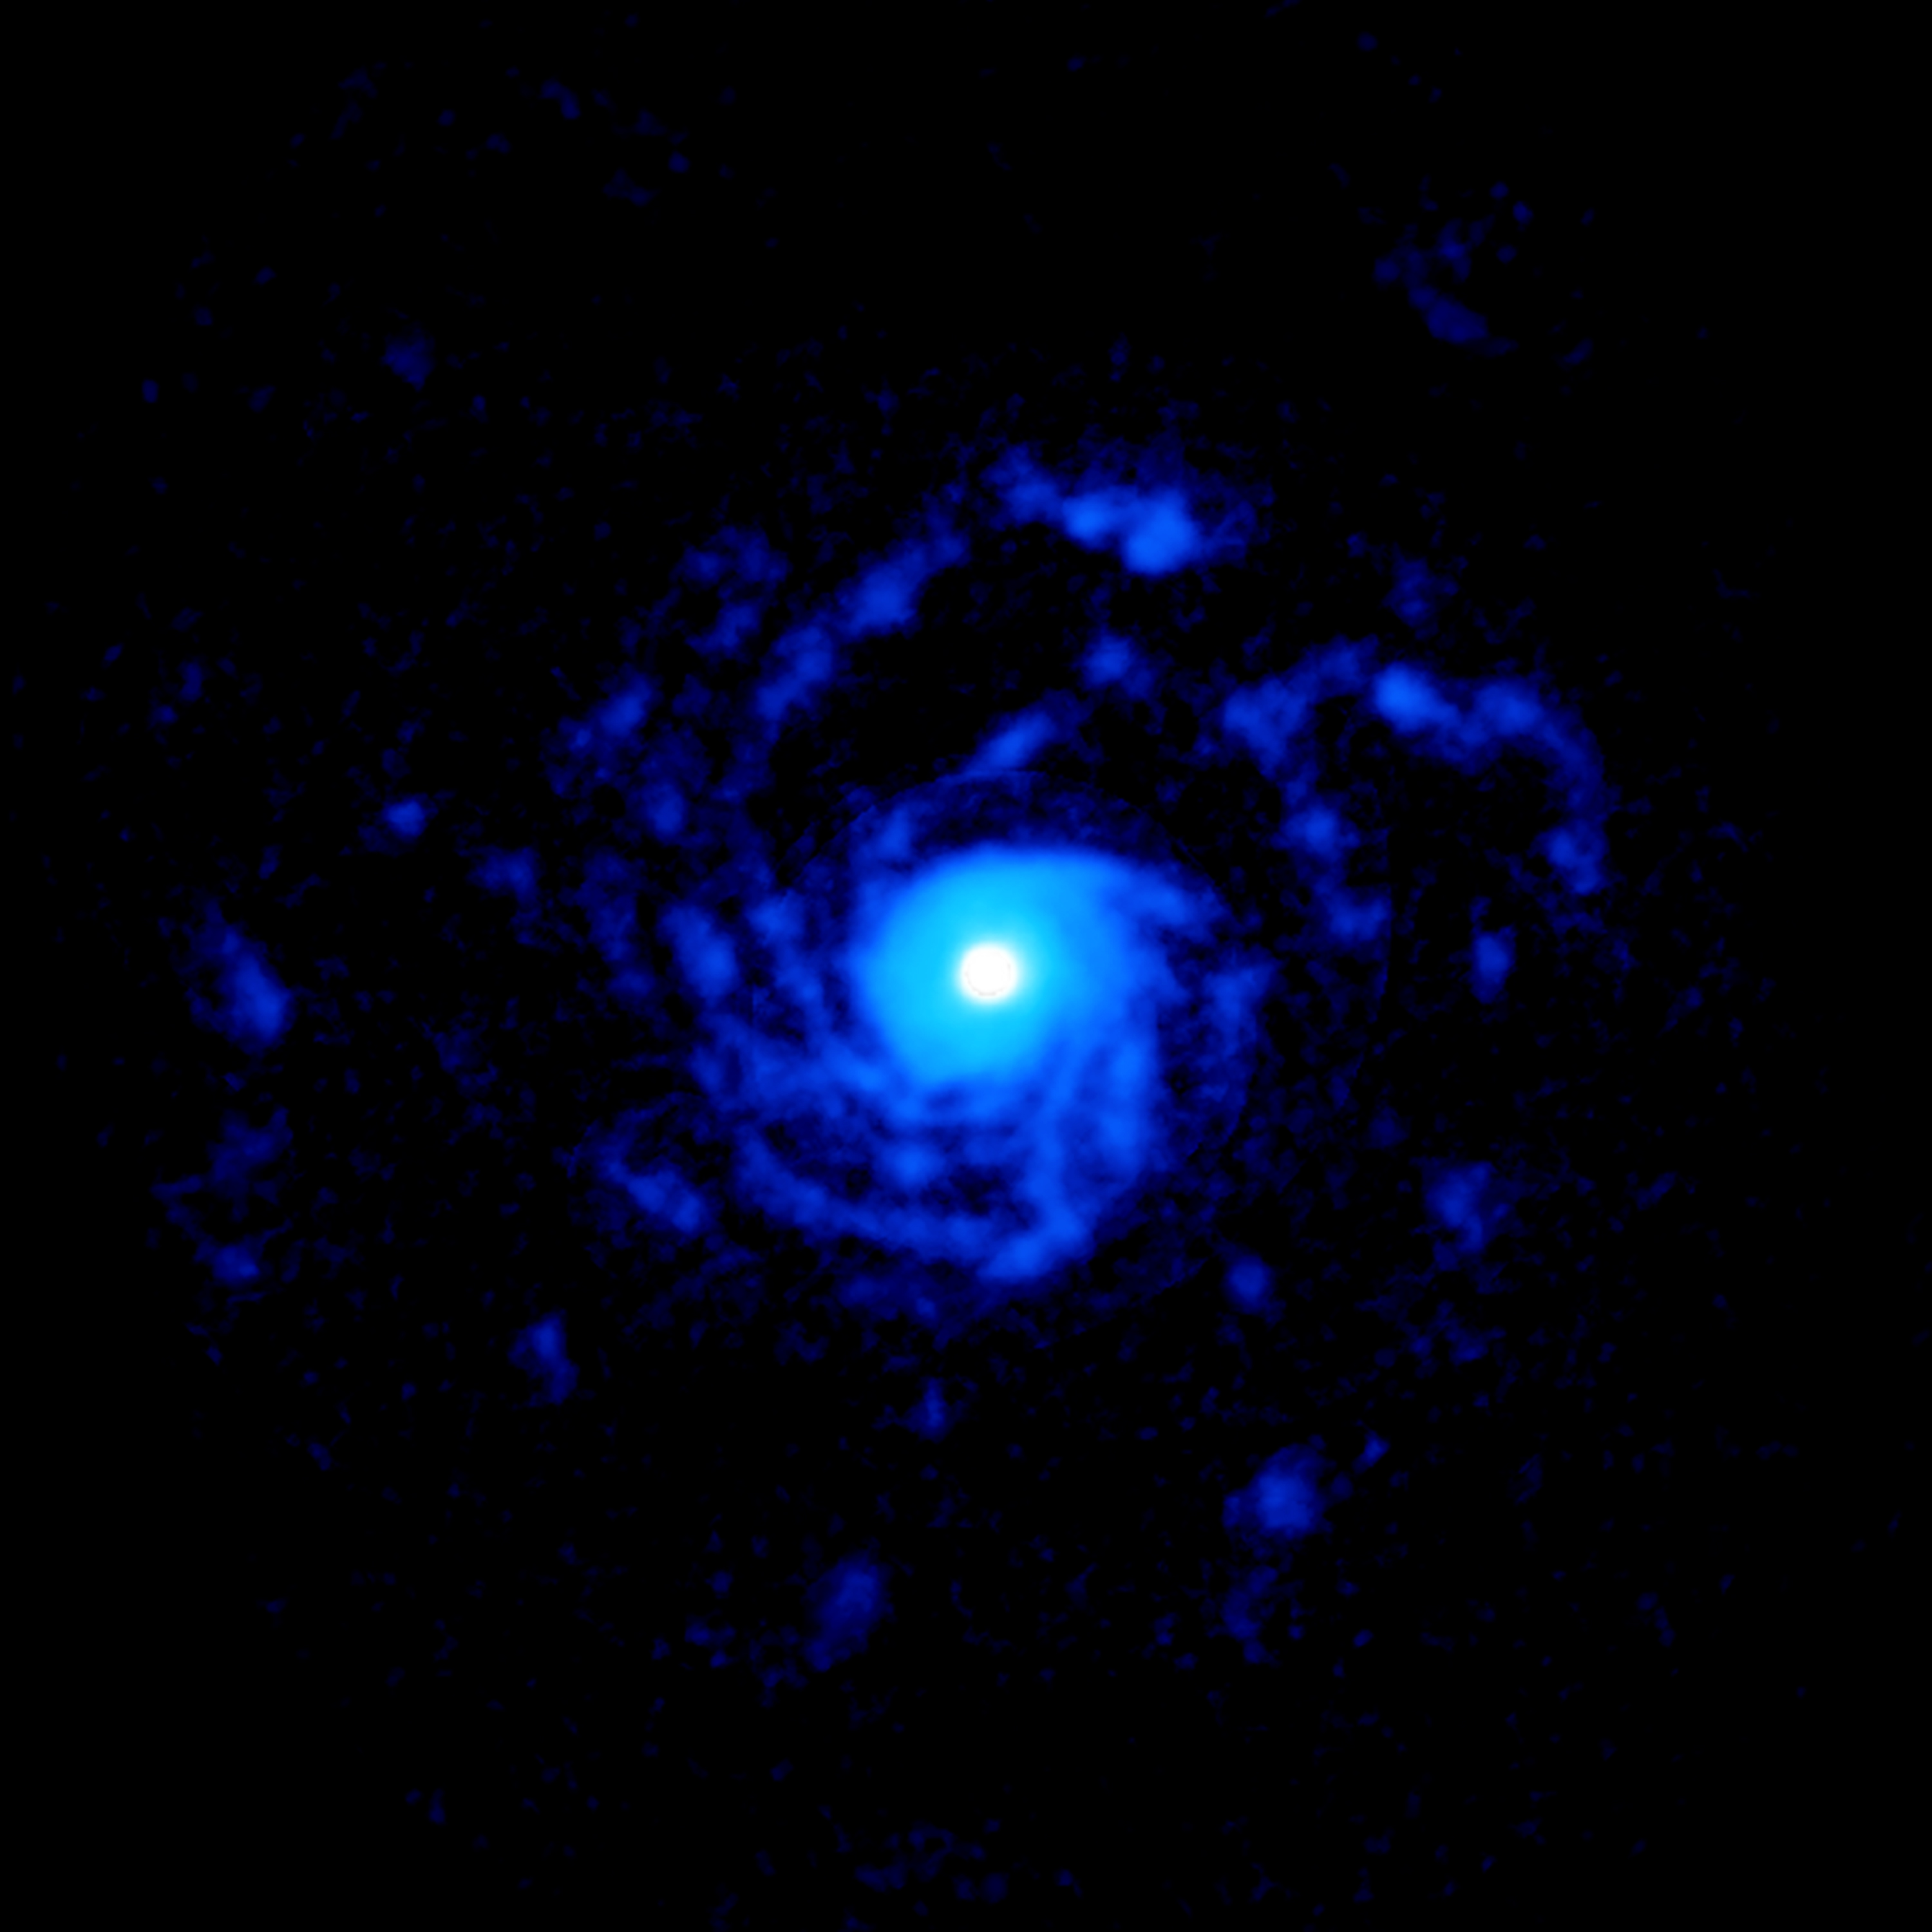

RU Lup Spiral

ALMA image of the planet-forming disk around the young star RU Lup, showing a giant set of spiral arms made out of gas. The structure extends to nearly 1000 astronomical units from the star.

Credit: ALMA (ESO/NAOJ/NRAO), J. Huang; NRAO/AUI/NSF, S. Dagnello